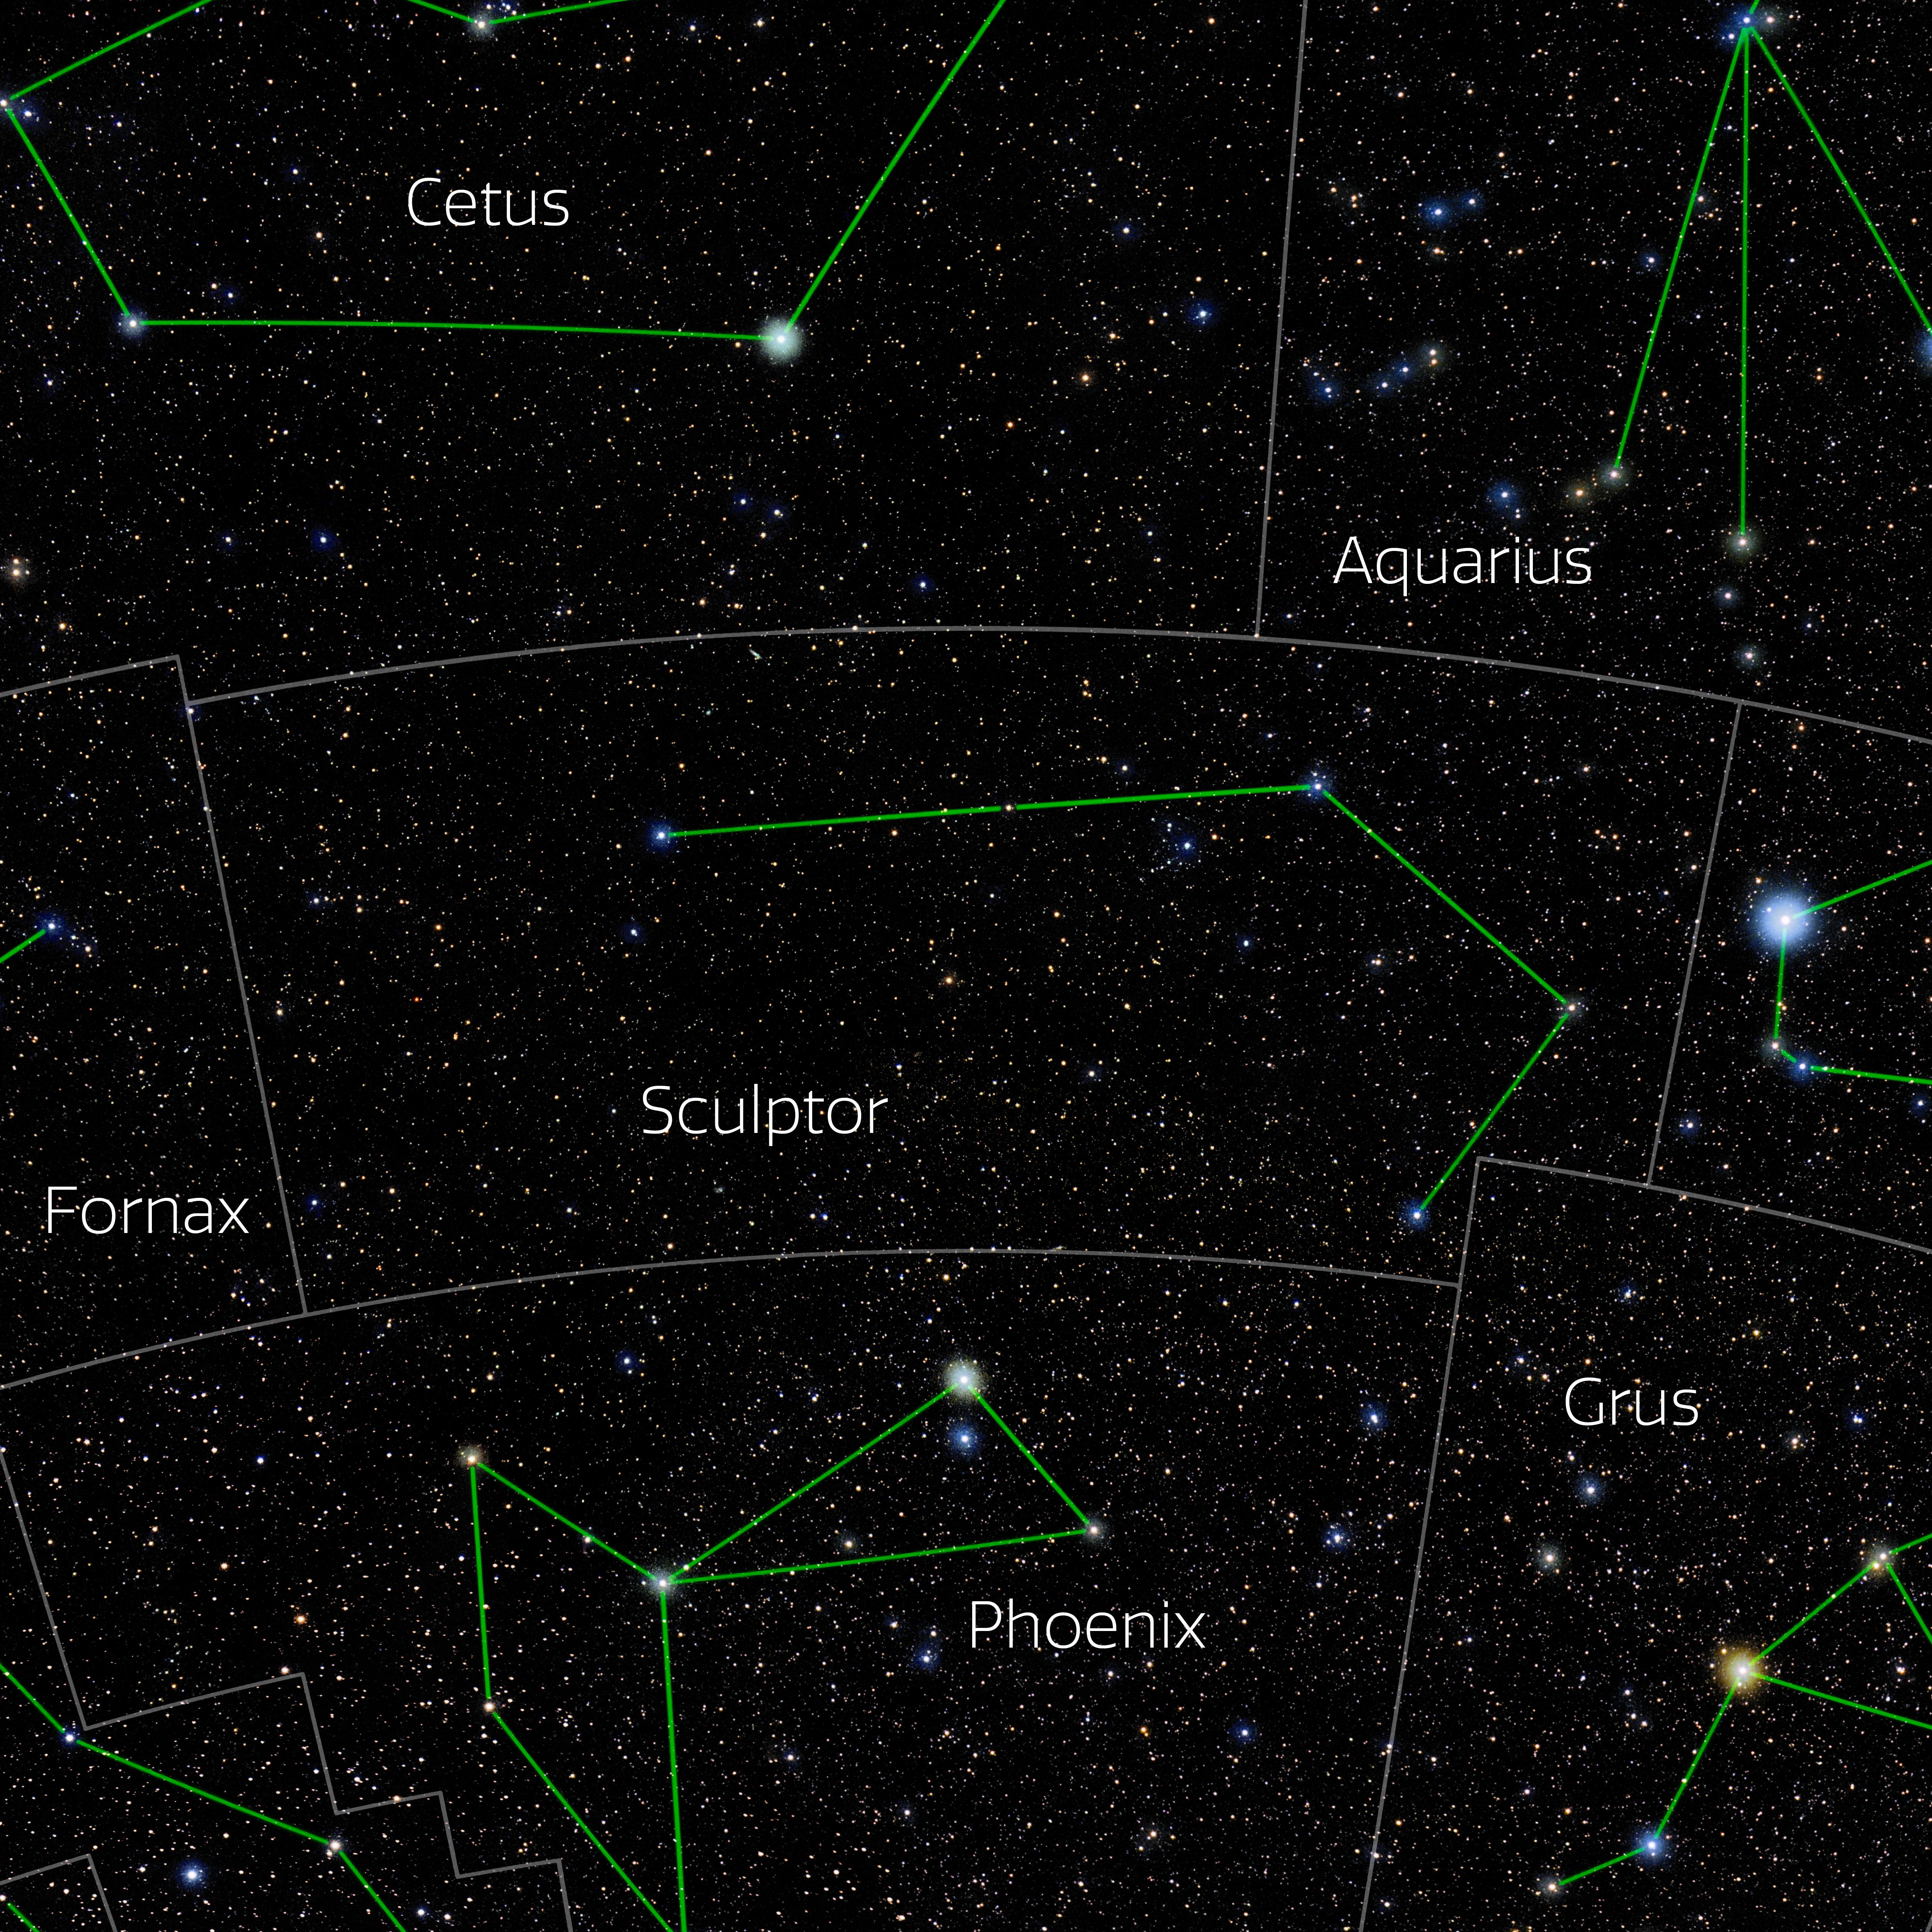

Sculptor (Annotated)

Photo of the constellation Sculptor with annotations from IAU and Sky & Telescope. Here is the non-annotated version.

Credit: E. Slawik/NOIRLab/NSF/AURA/M. Zamani